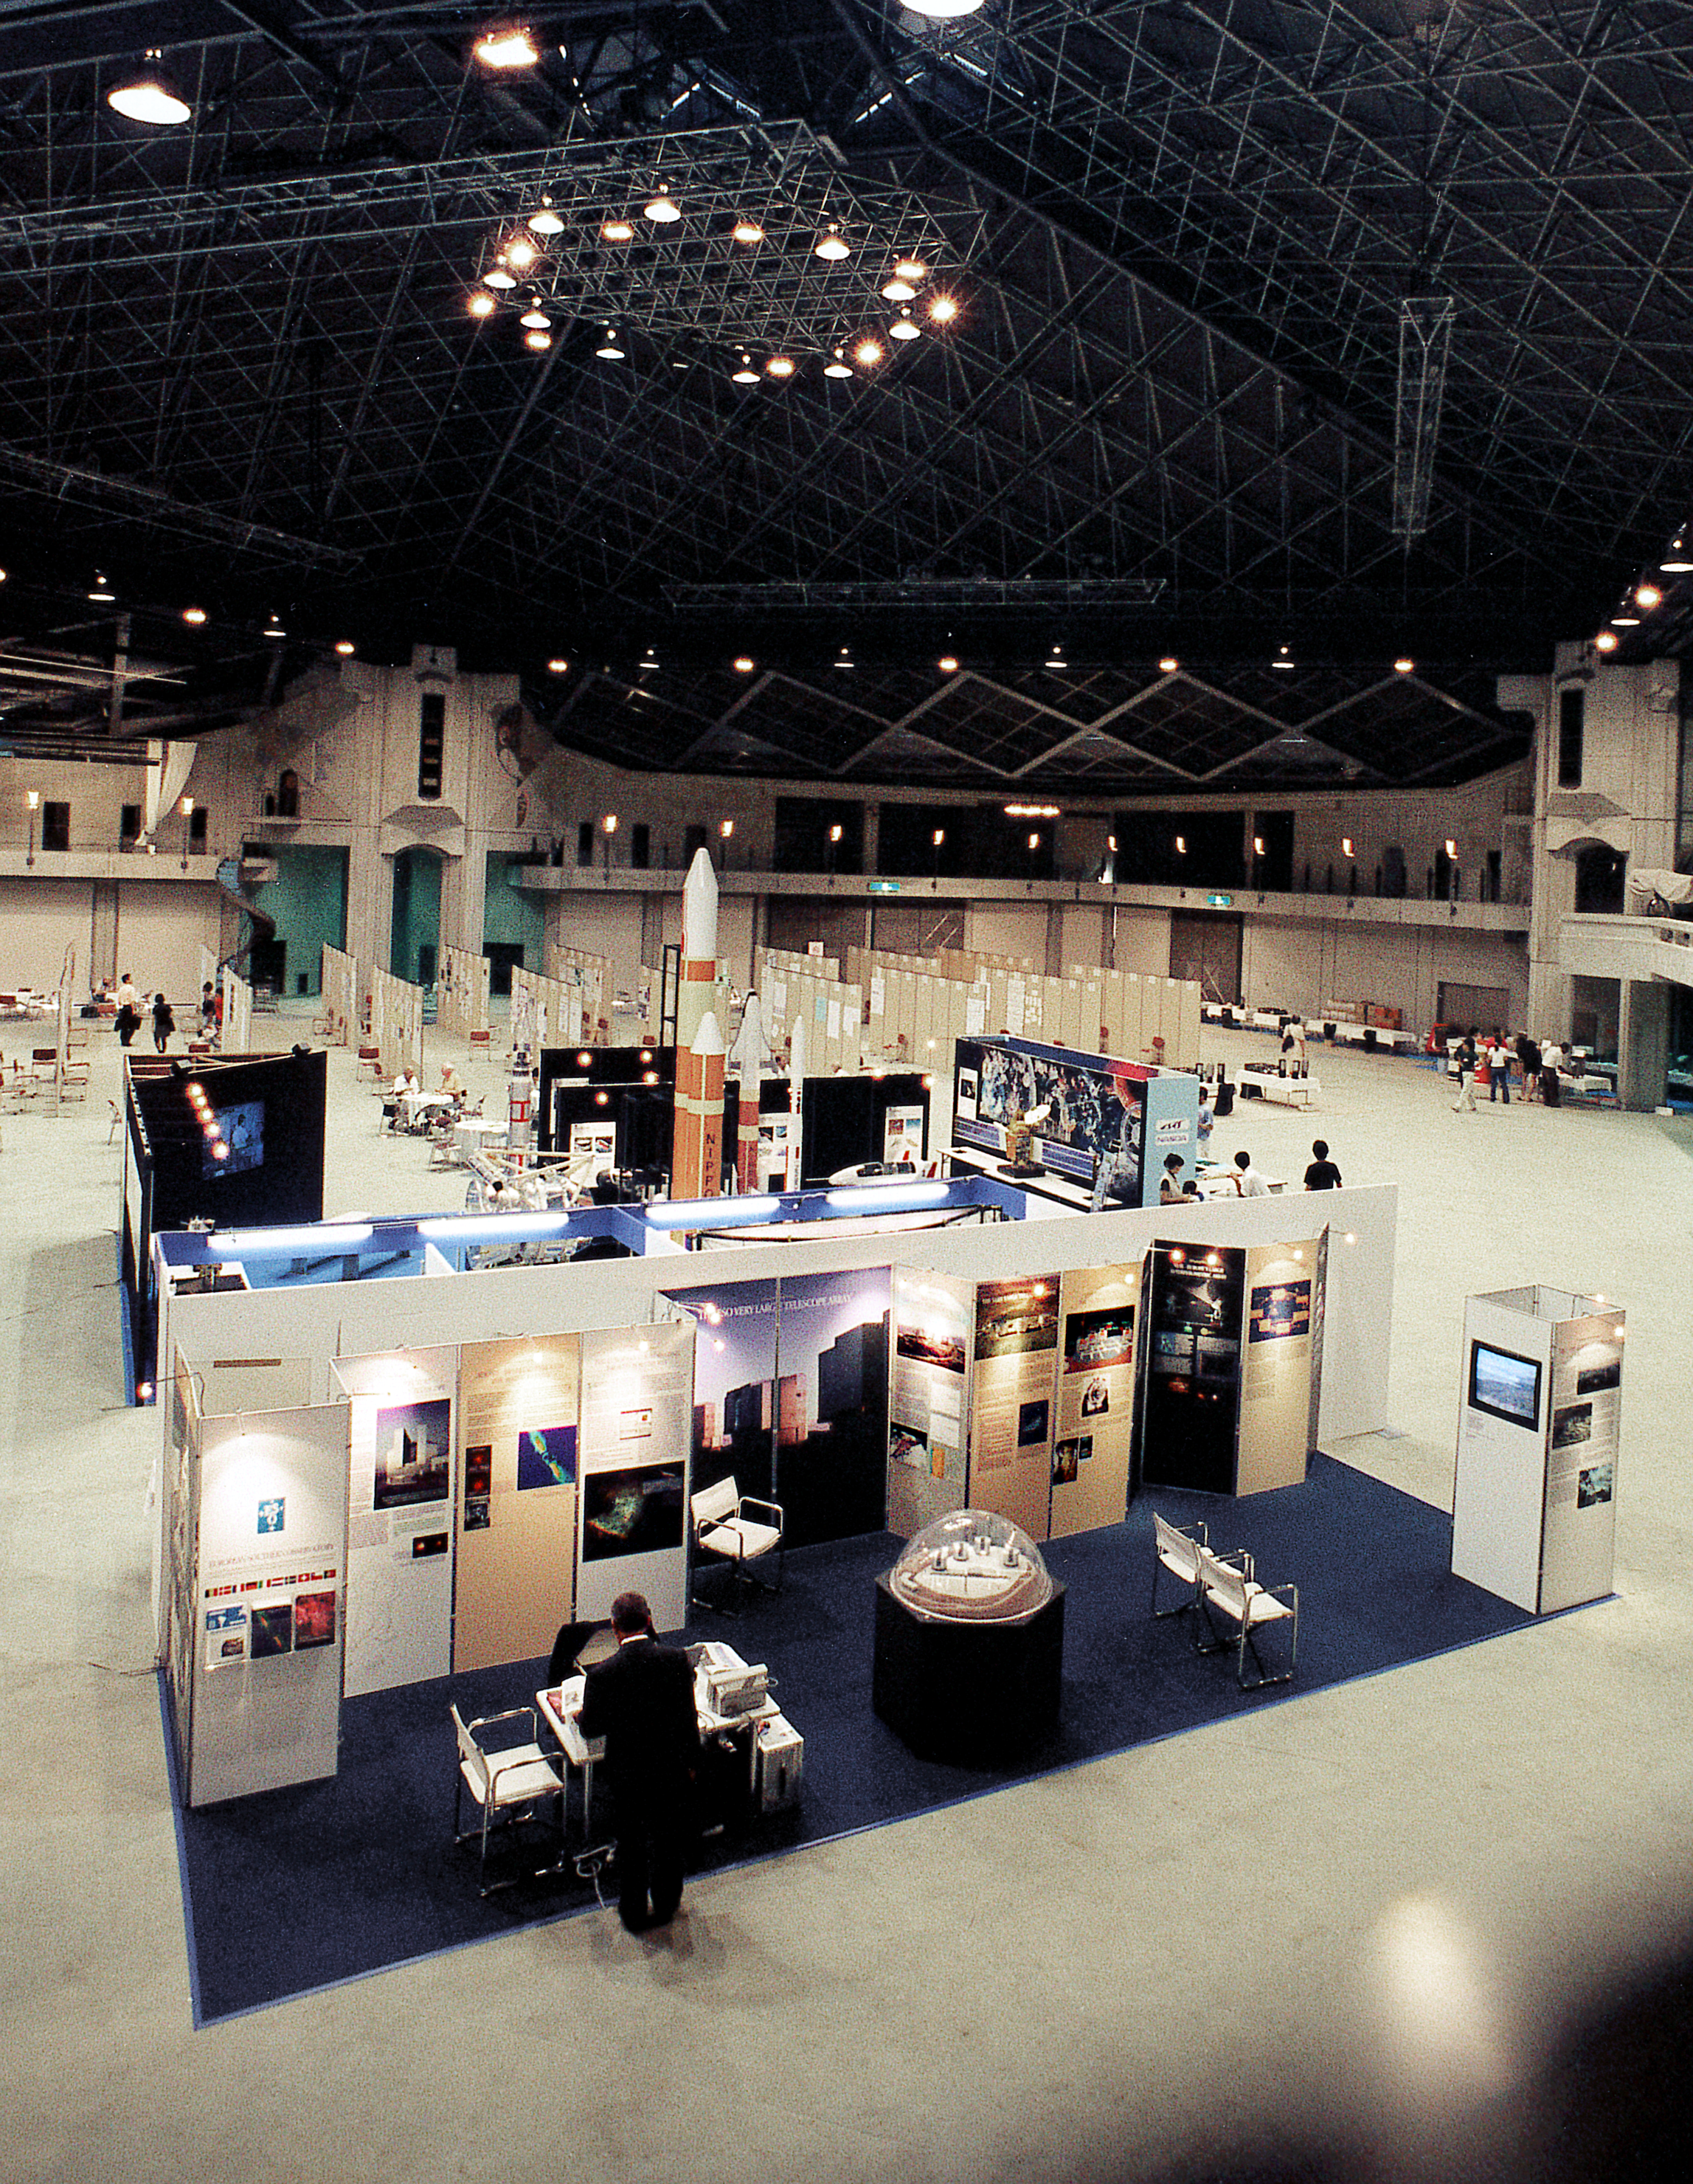

XXIII IAU General Assembly

ESO Information Stand at the XXIII General Assembly of the International Astronomical Union (IAU), held in Kyoto, Japan, on 18-30 August 1997.

Credit: ESO/C. Madsen